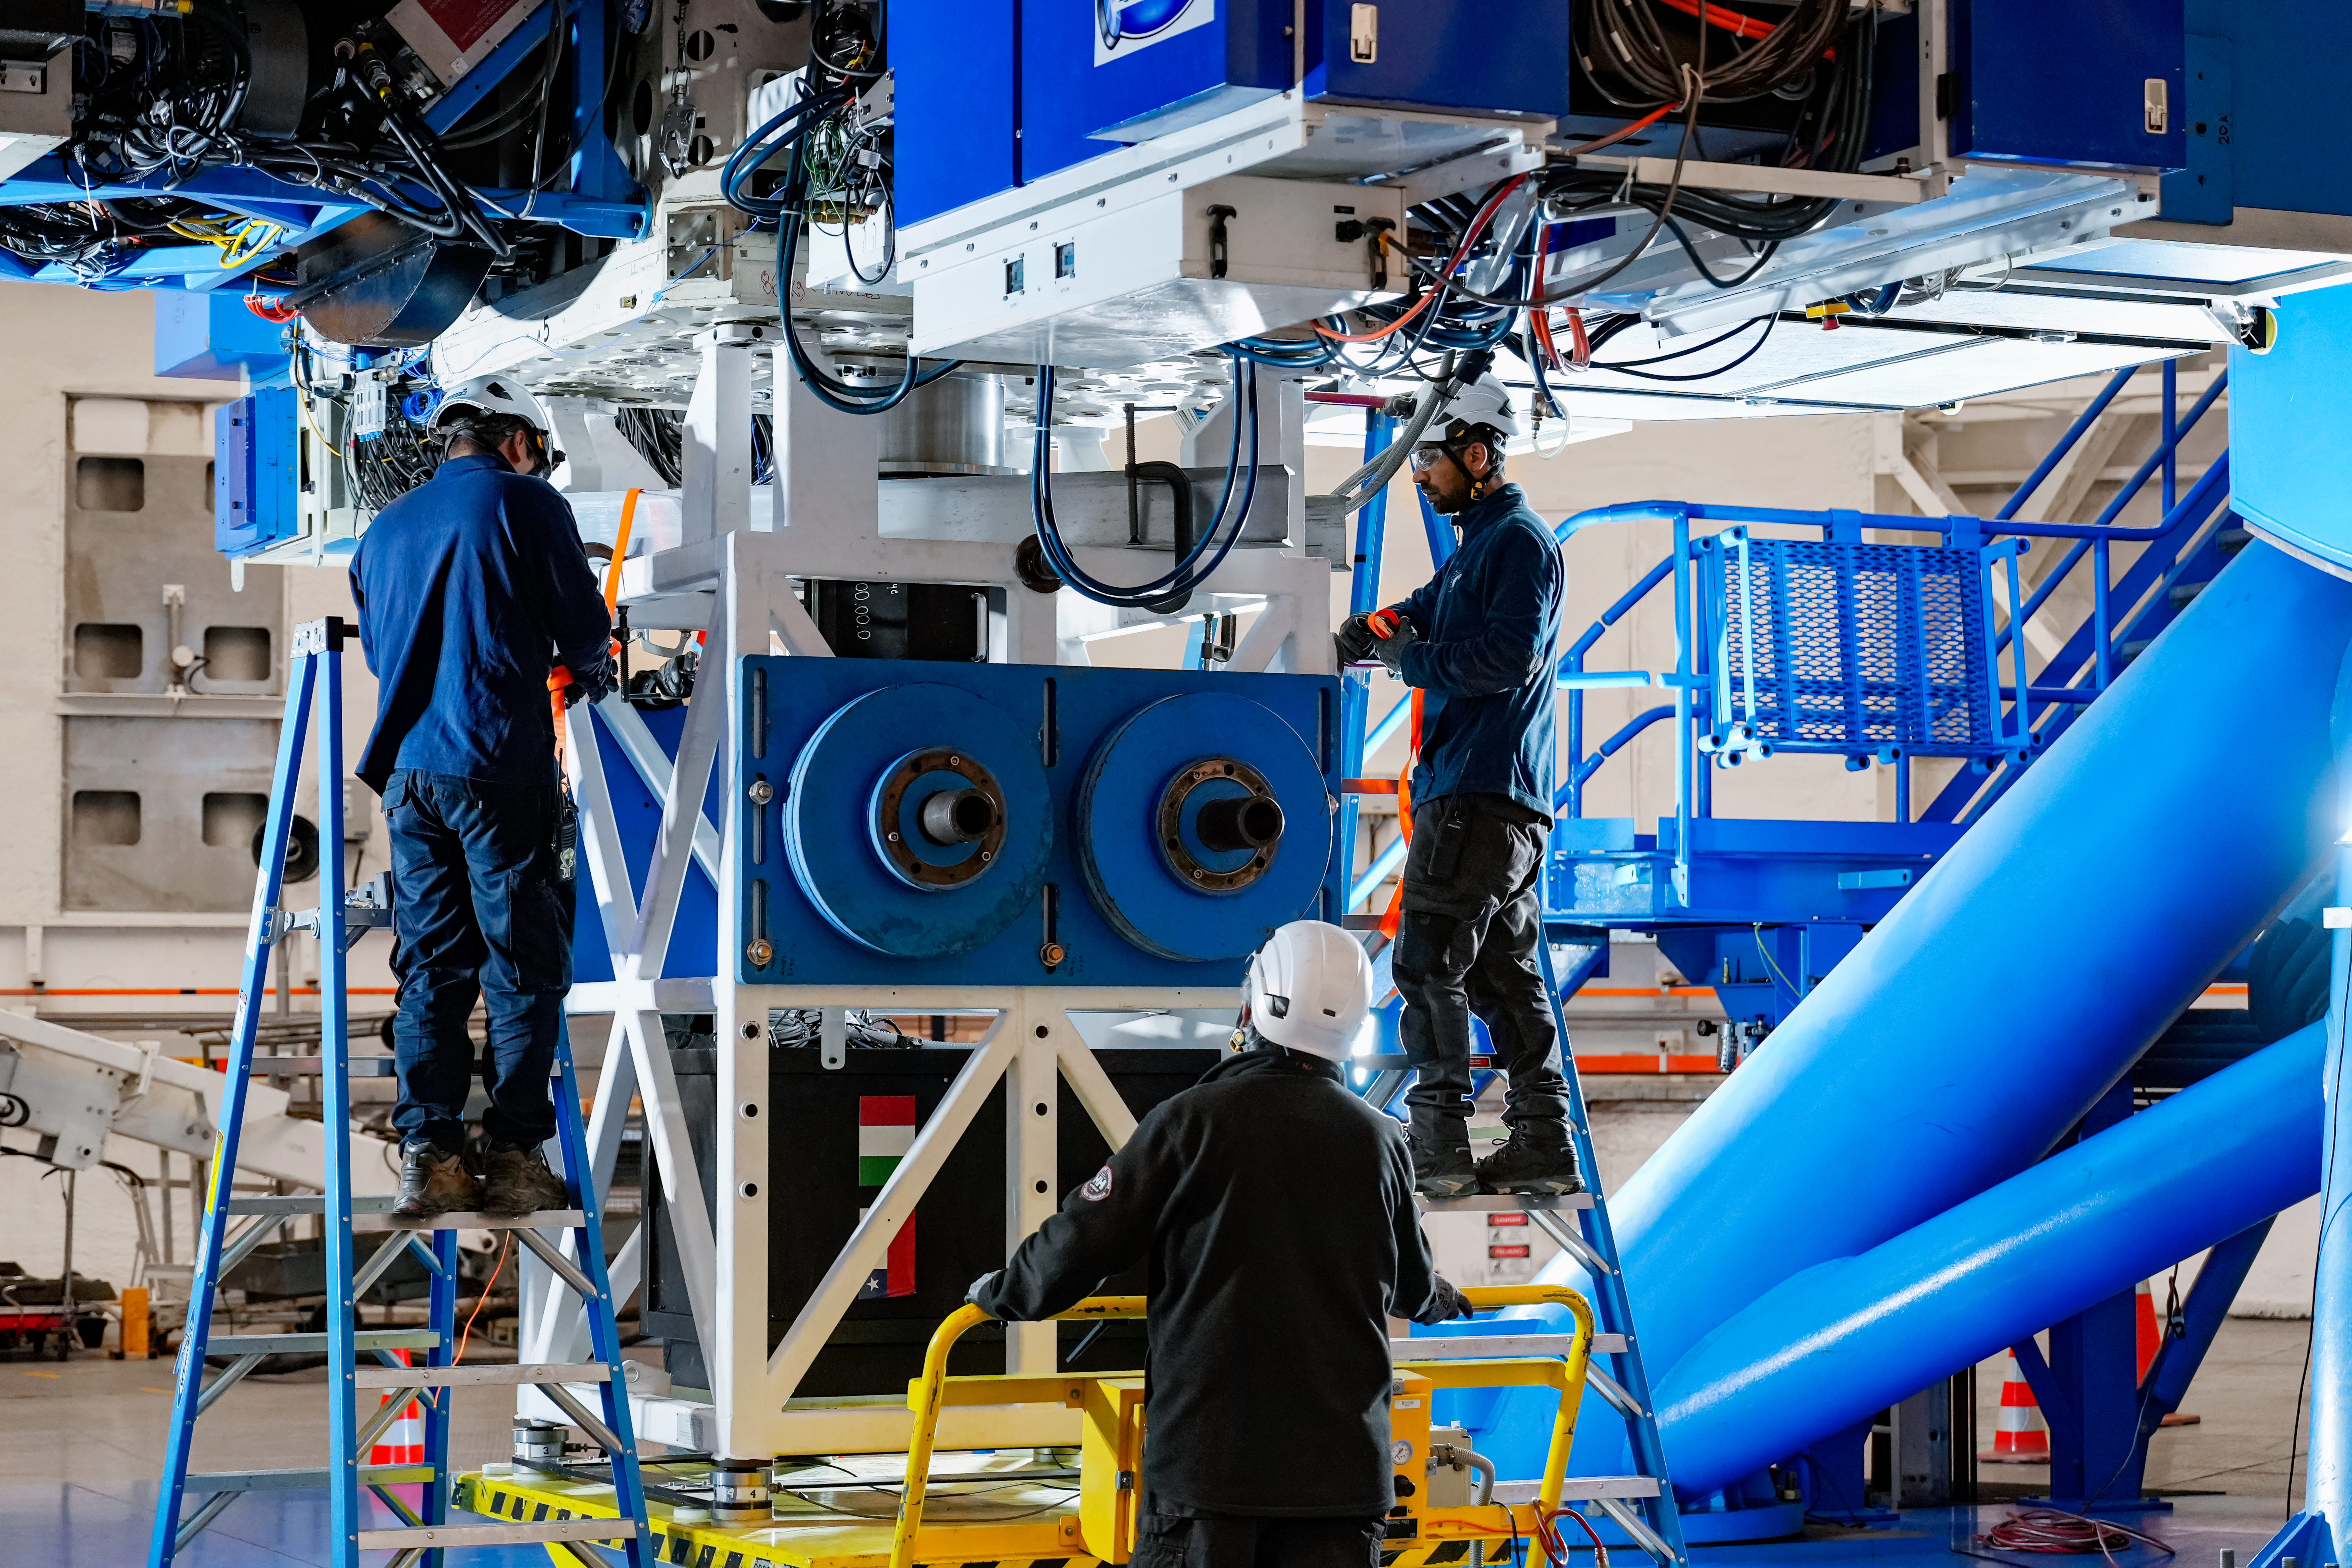

IQUEYE Installed on Gemini South

IQUEYE was delivered to and successfully installed on the Gemini South telescope in early February 2025.

Credit: International Gemini Observatory/NOIRLab/NSF/AURA/T. Cassanelli